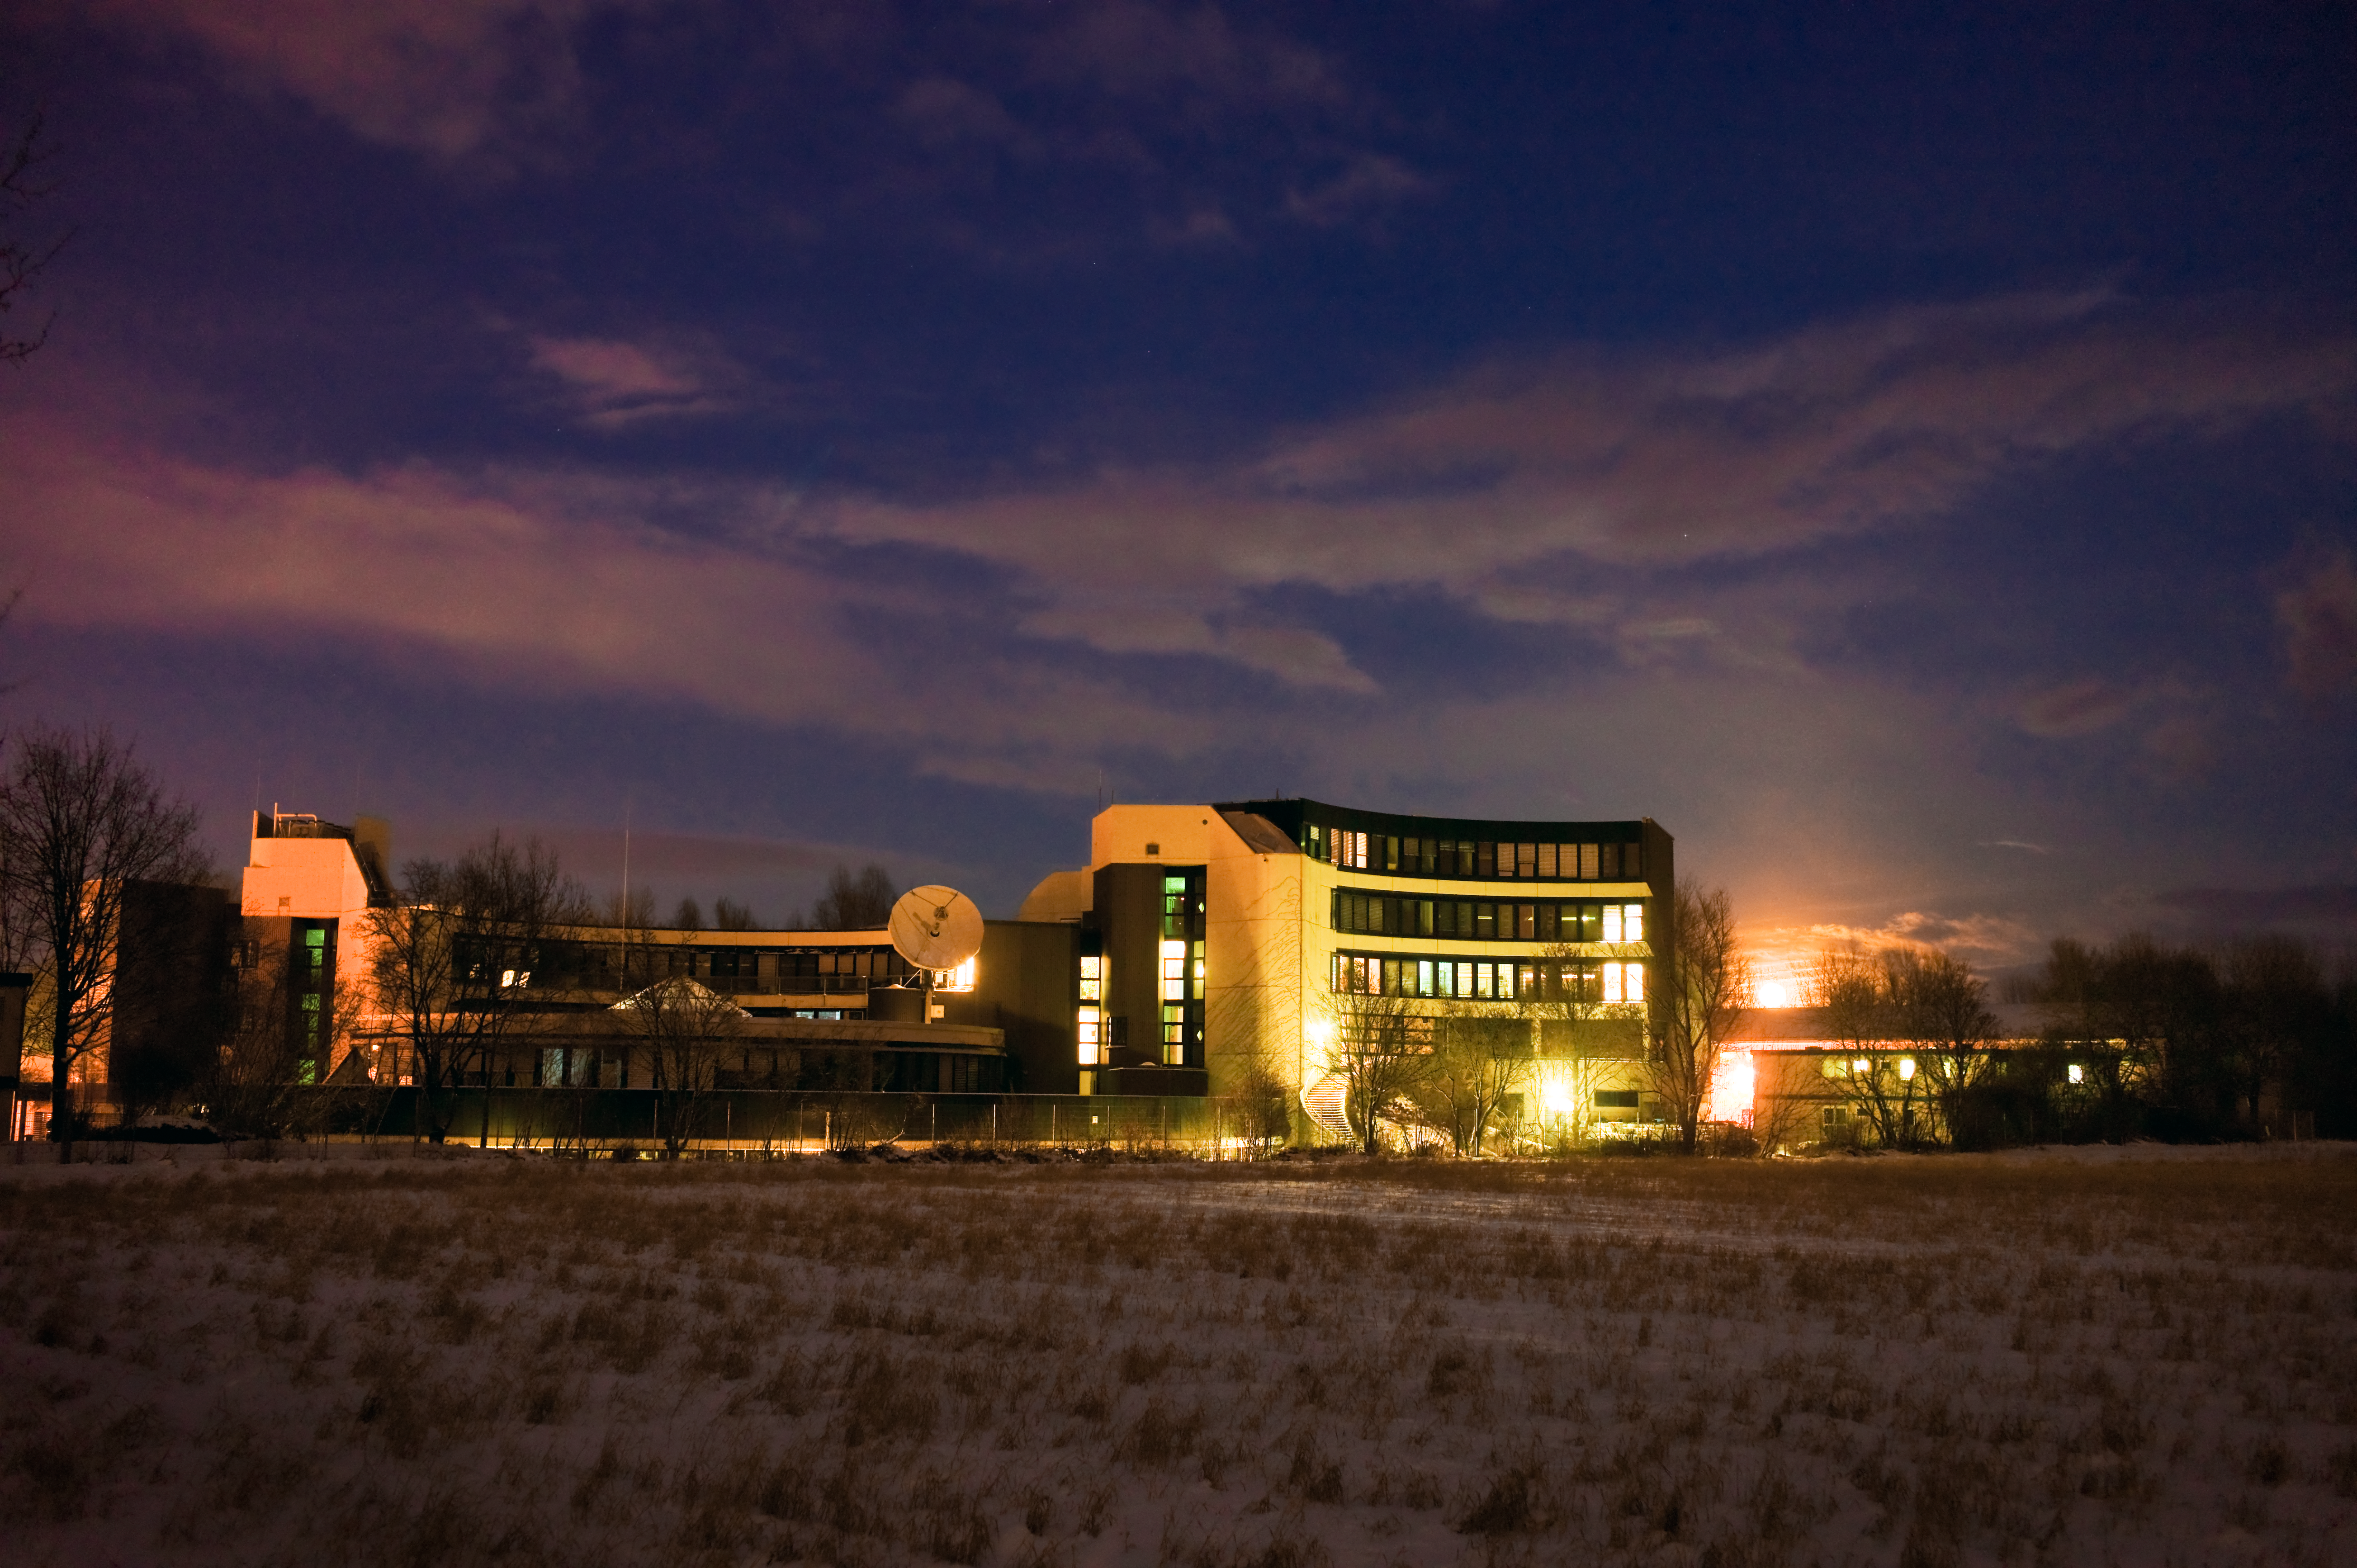

ESO Headquarters moonrise

The moon rises behind the European Southern Observatory headquarters in Garching, Germany.

Credit: ESO/H. Heyer